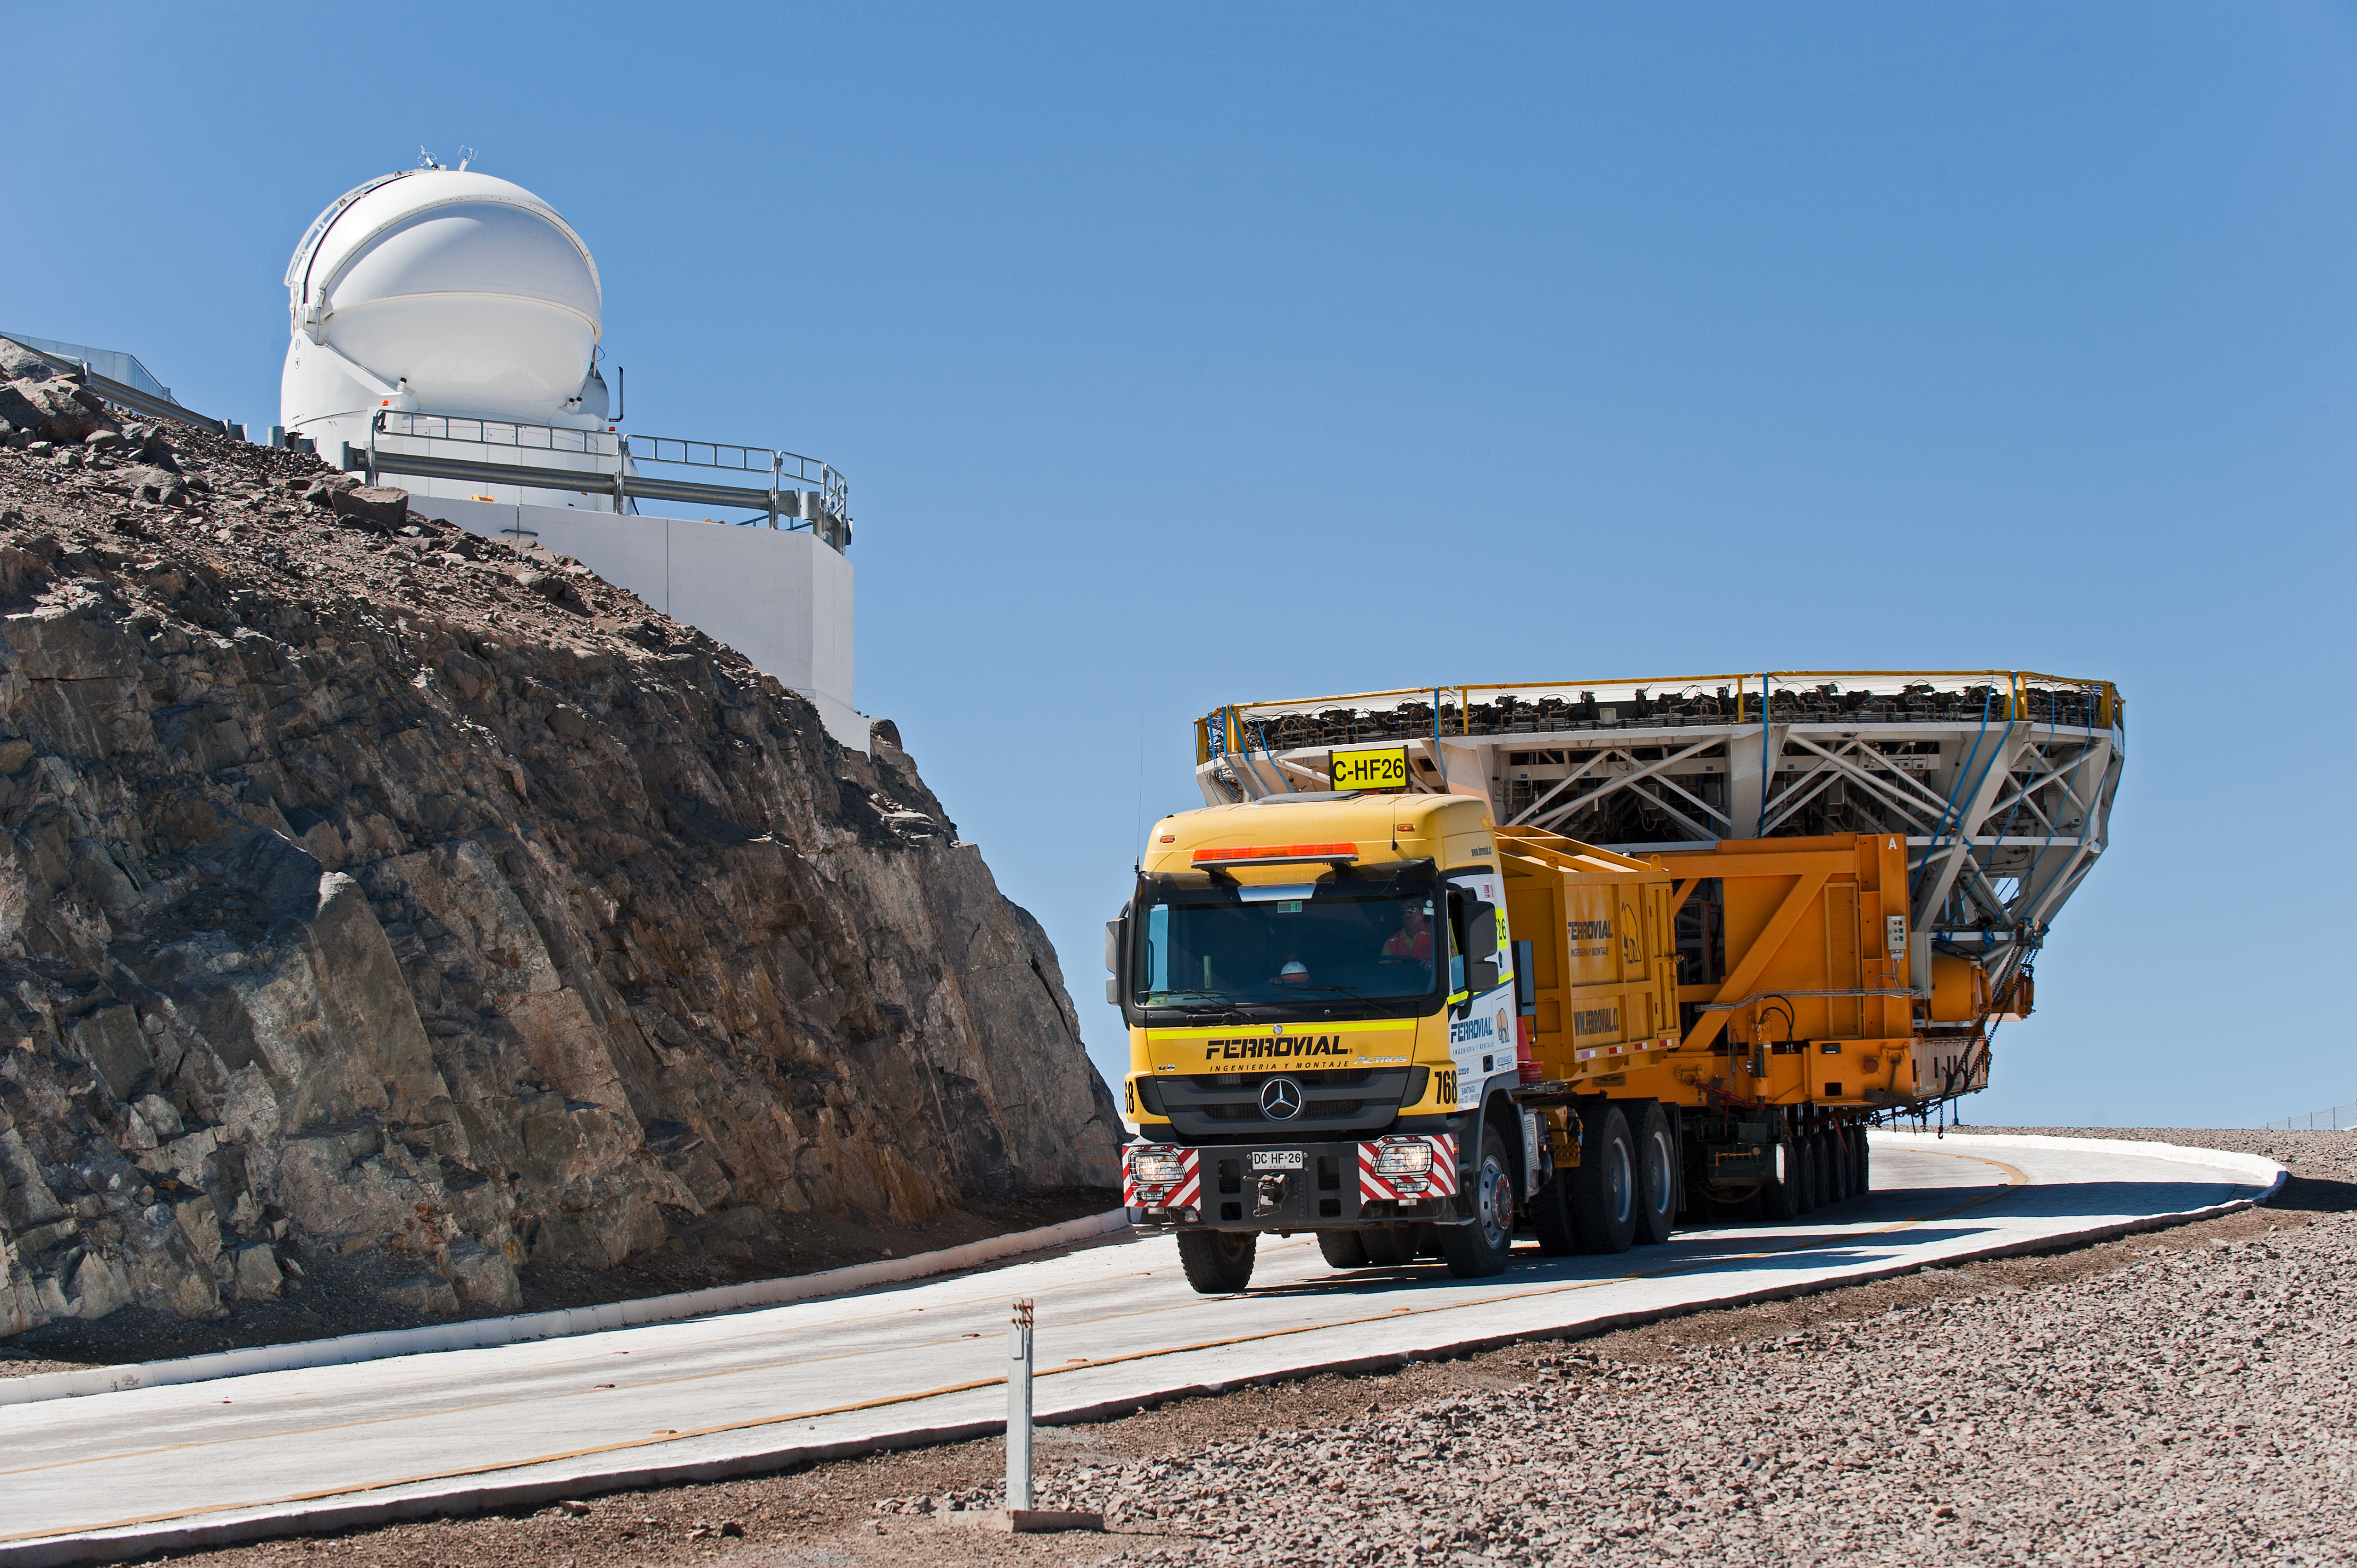

Very Large Telescope mirror cell and Auxiliary Telescope in the background

Transporting the Very Large Telescope Unit Telescope 4 (Yepun) mirror cell to the low site for recoating. One Auxillary Telescope is seen in the background.

Credit: ESO/Max Alexander